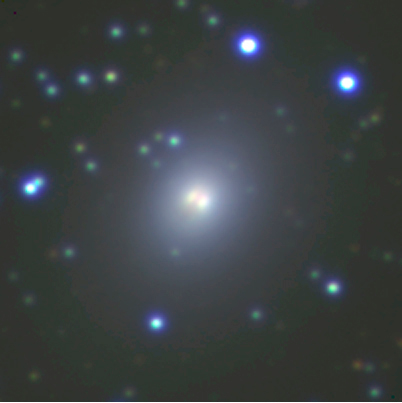

Galaxy in the Great Attractor Field

This image displays a small area (about 2.4 x 2.4 arcmin 2) centered on a bright galaxy in the Great Attractor Field. The dark lane probably indicates that it has already cannibalized one or more of its companions. During the course of hundreds of millions of years or more, others are likely to suffer the same fate.

Five exposures each were made in blue (B-band filter; 5 x 300 sec), red (R-band filter; 5 x 180 sec) and near-infrared (narrow-band filter centered at 816 nm; 5 x 240 sec) light and combined into a false-colour composite by using blue, green, and red colour for the three images, respectively. A logarithmic intensity scale is used to better show the inner as well as the outer regions of the galaxies in this field.

Credit: ESO